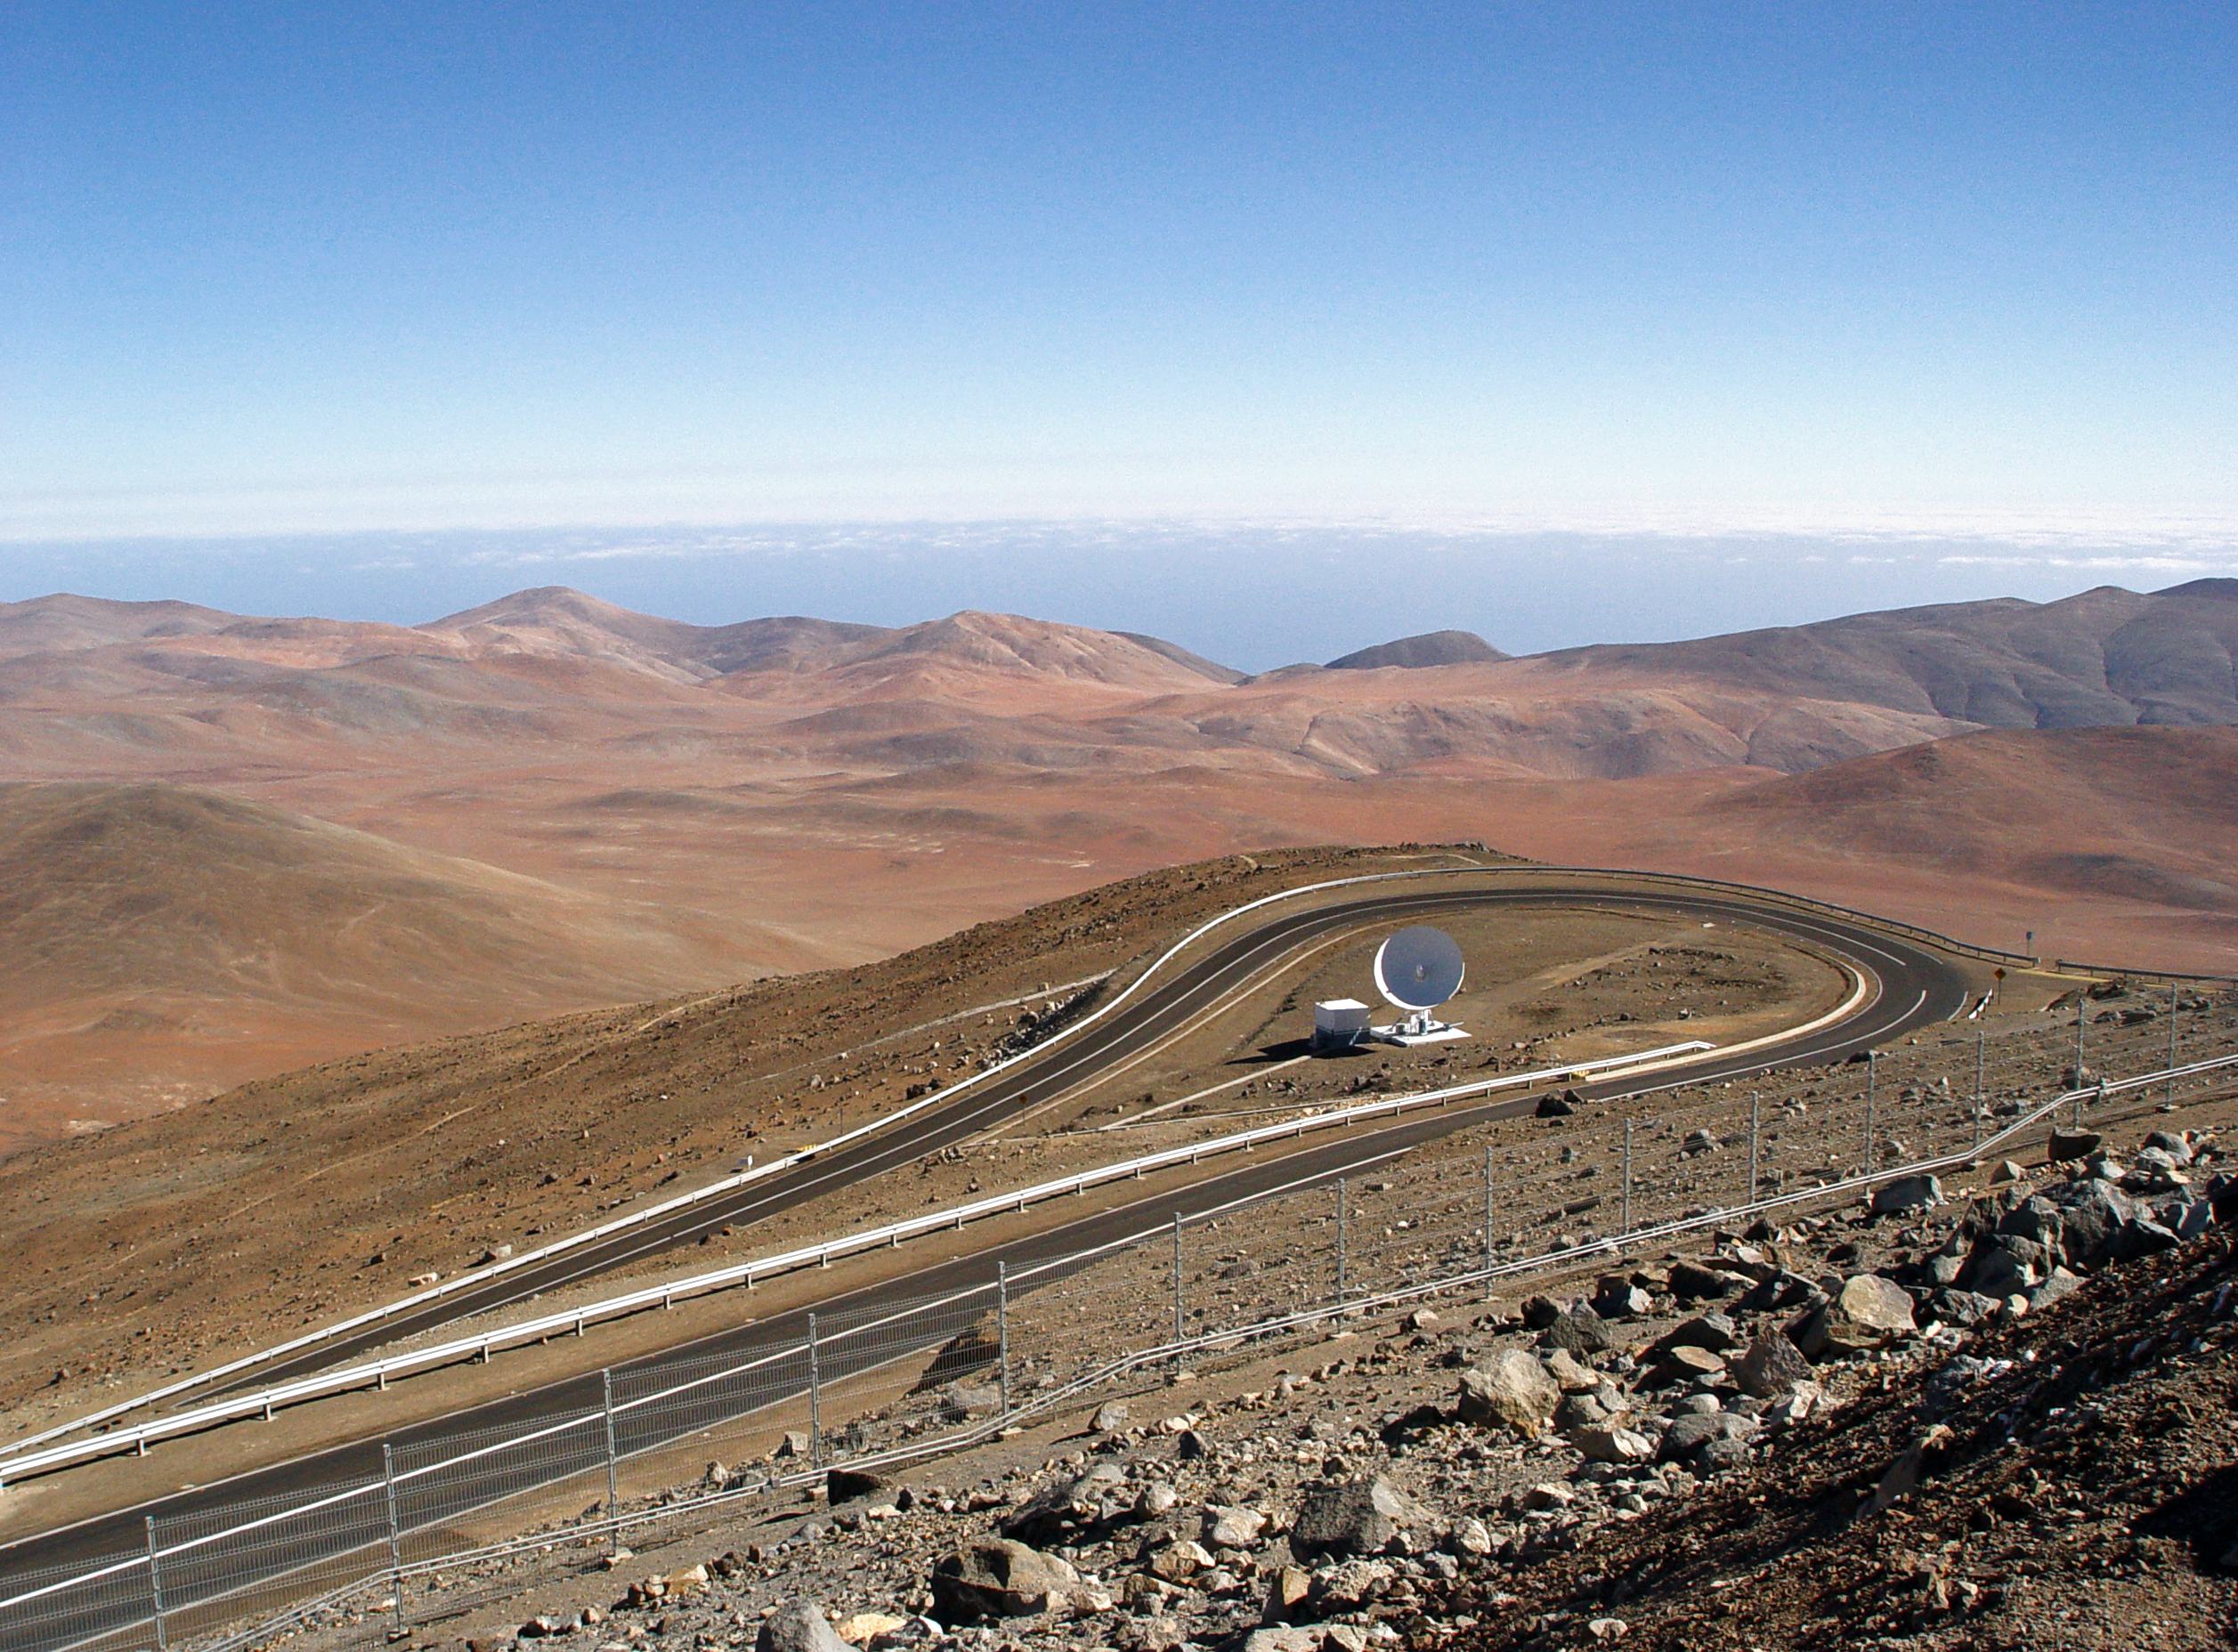

View from the VLT platform

View taken from the VLT platform, looking toward the south-southwest. The Pacific Ocean, only 12 km away is, as usual, covered by clouds.

Credit: ESO